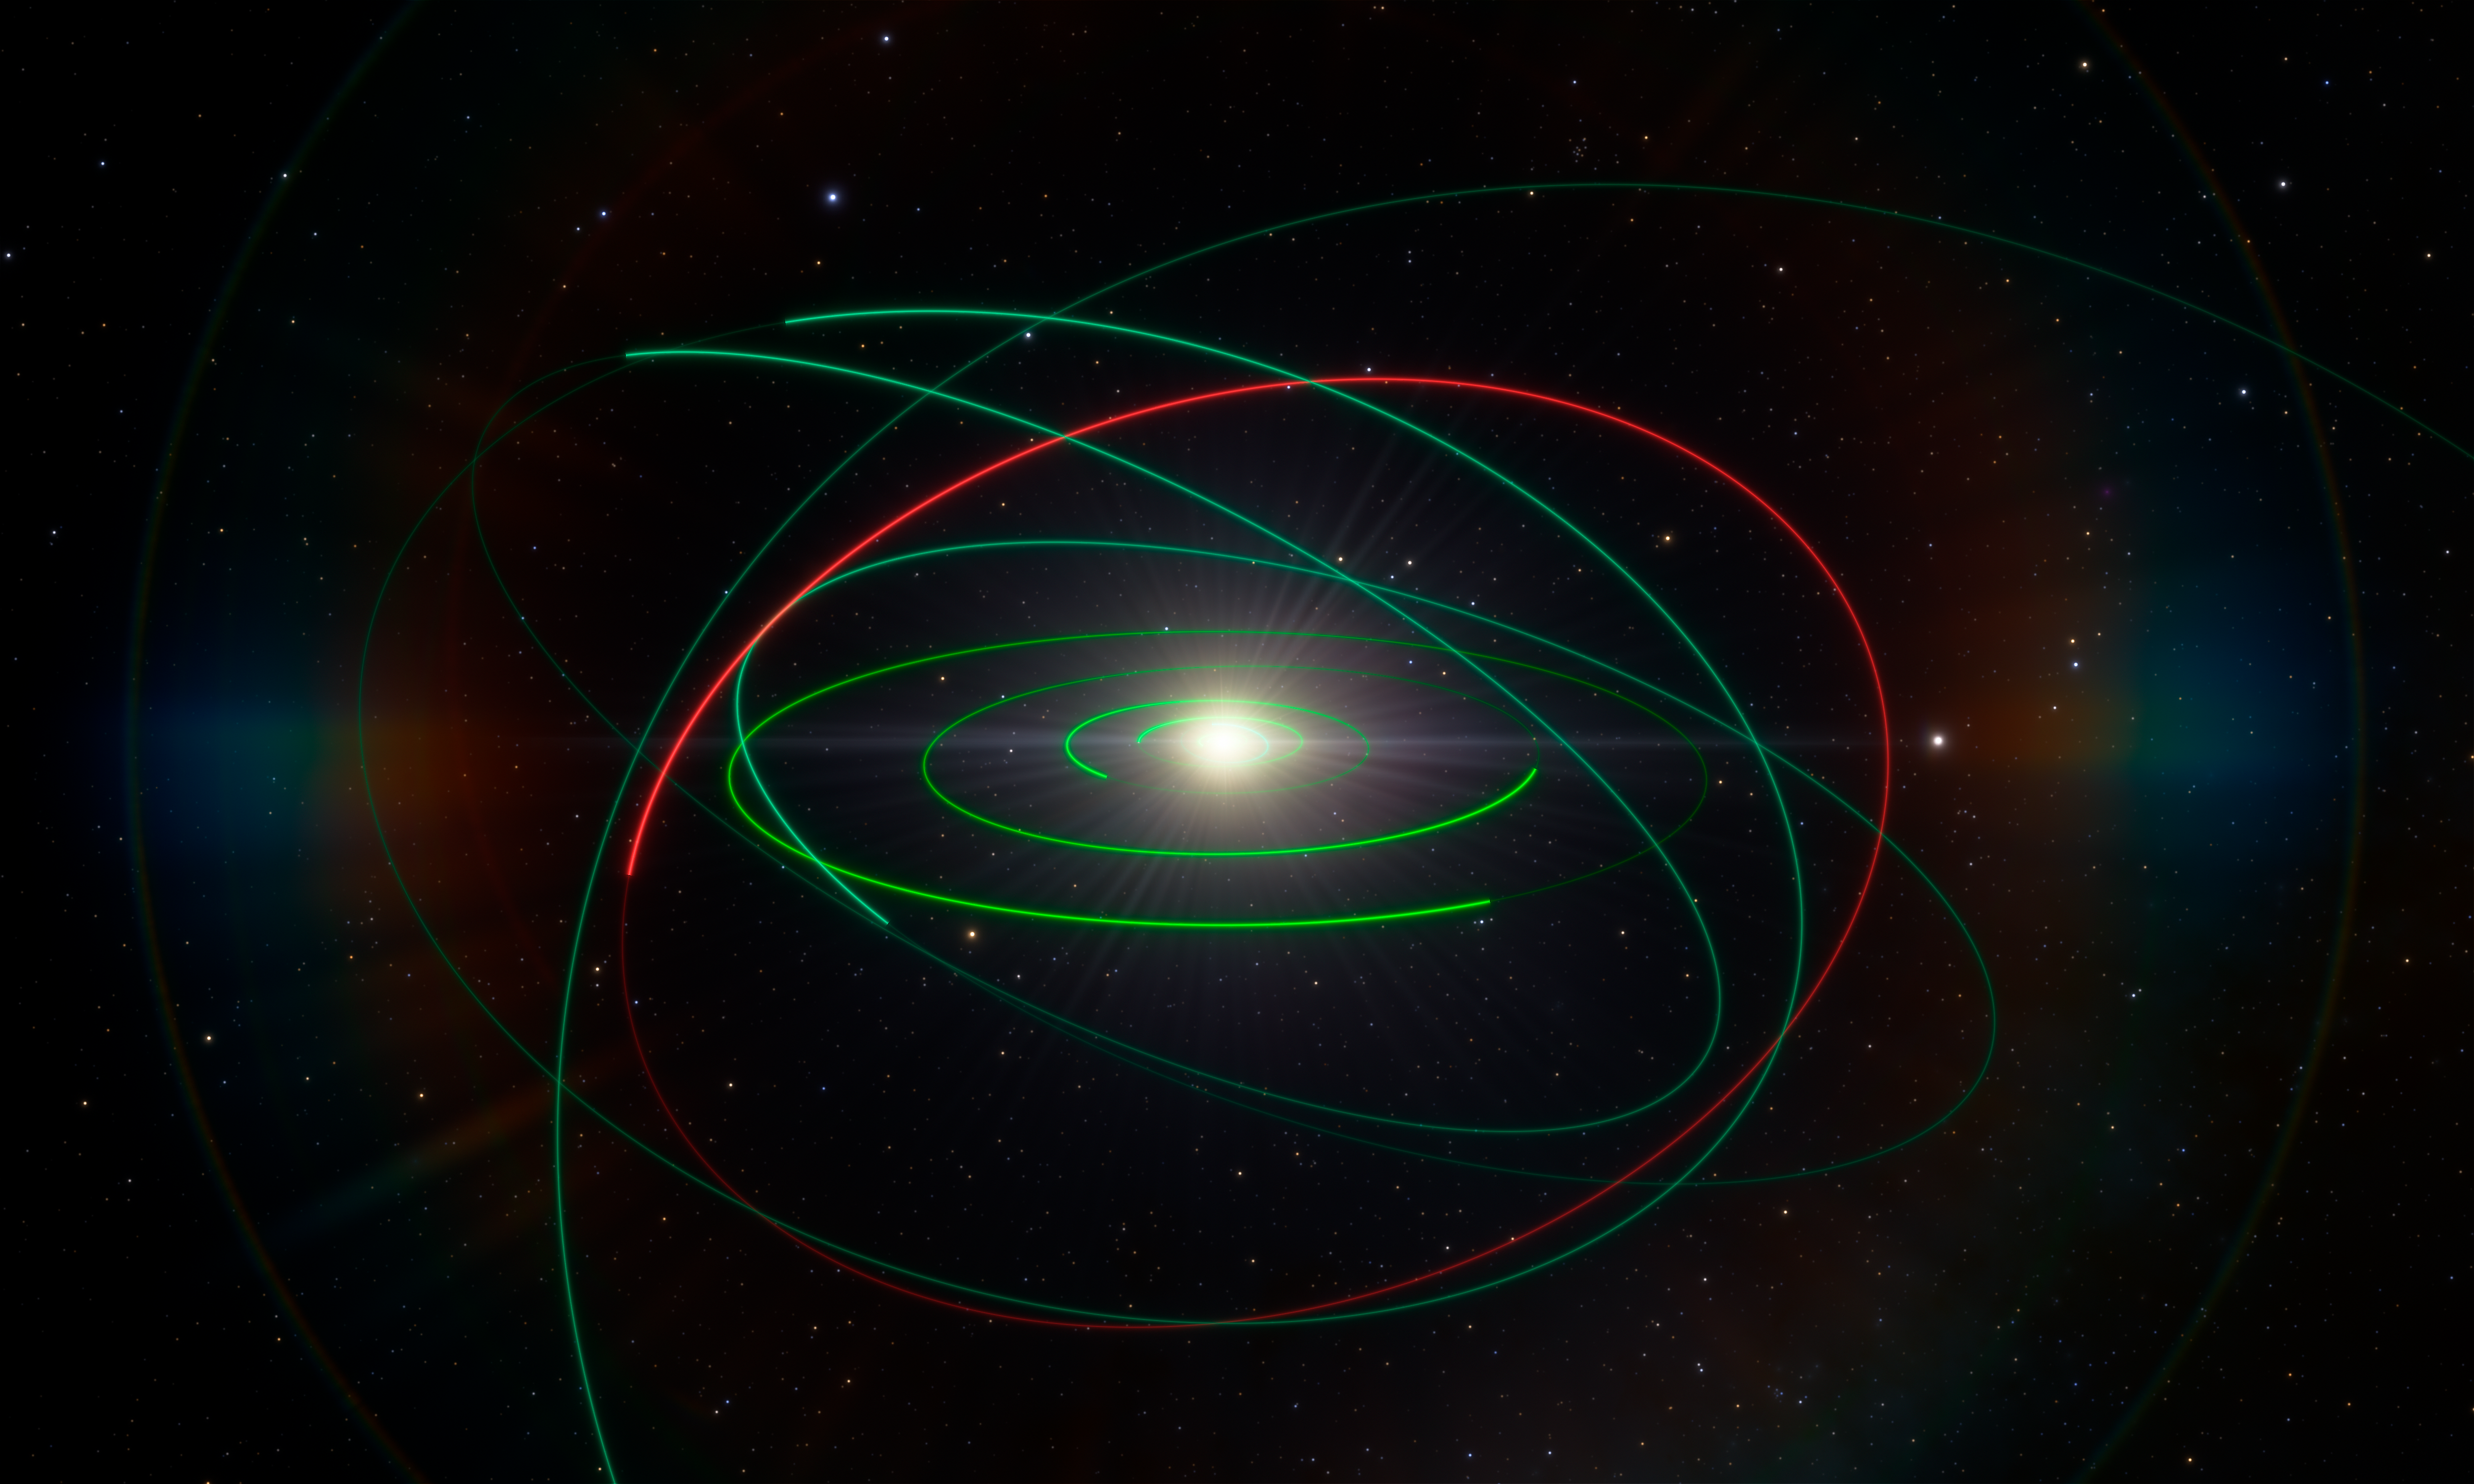

Orbital exile

An international team of astronomers has used ESO telescopes to investigate a relic of the primordial Solar System. The team found that the unusual Kuiper Belt Object 2004 EW95 is a carbon-rich asteroid, the first of its kind to be confirmed in the cold outer reaches of the Solar System.

The red line in this image shows the orbit of 2004 EW95, with the orbits of other Solar System bodies shown in green for comparison.

Credit: ESO/L. Calçada